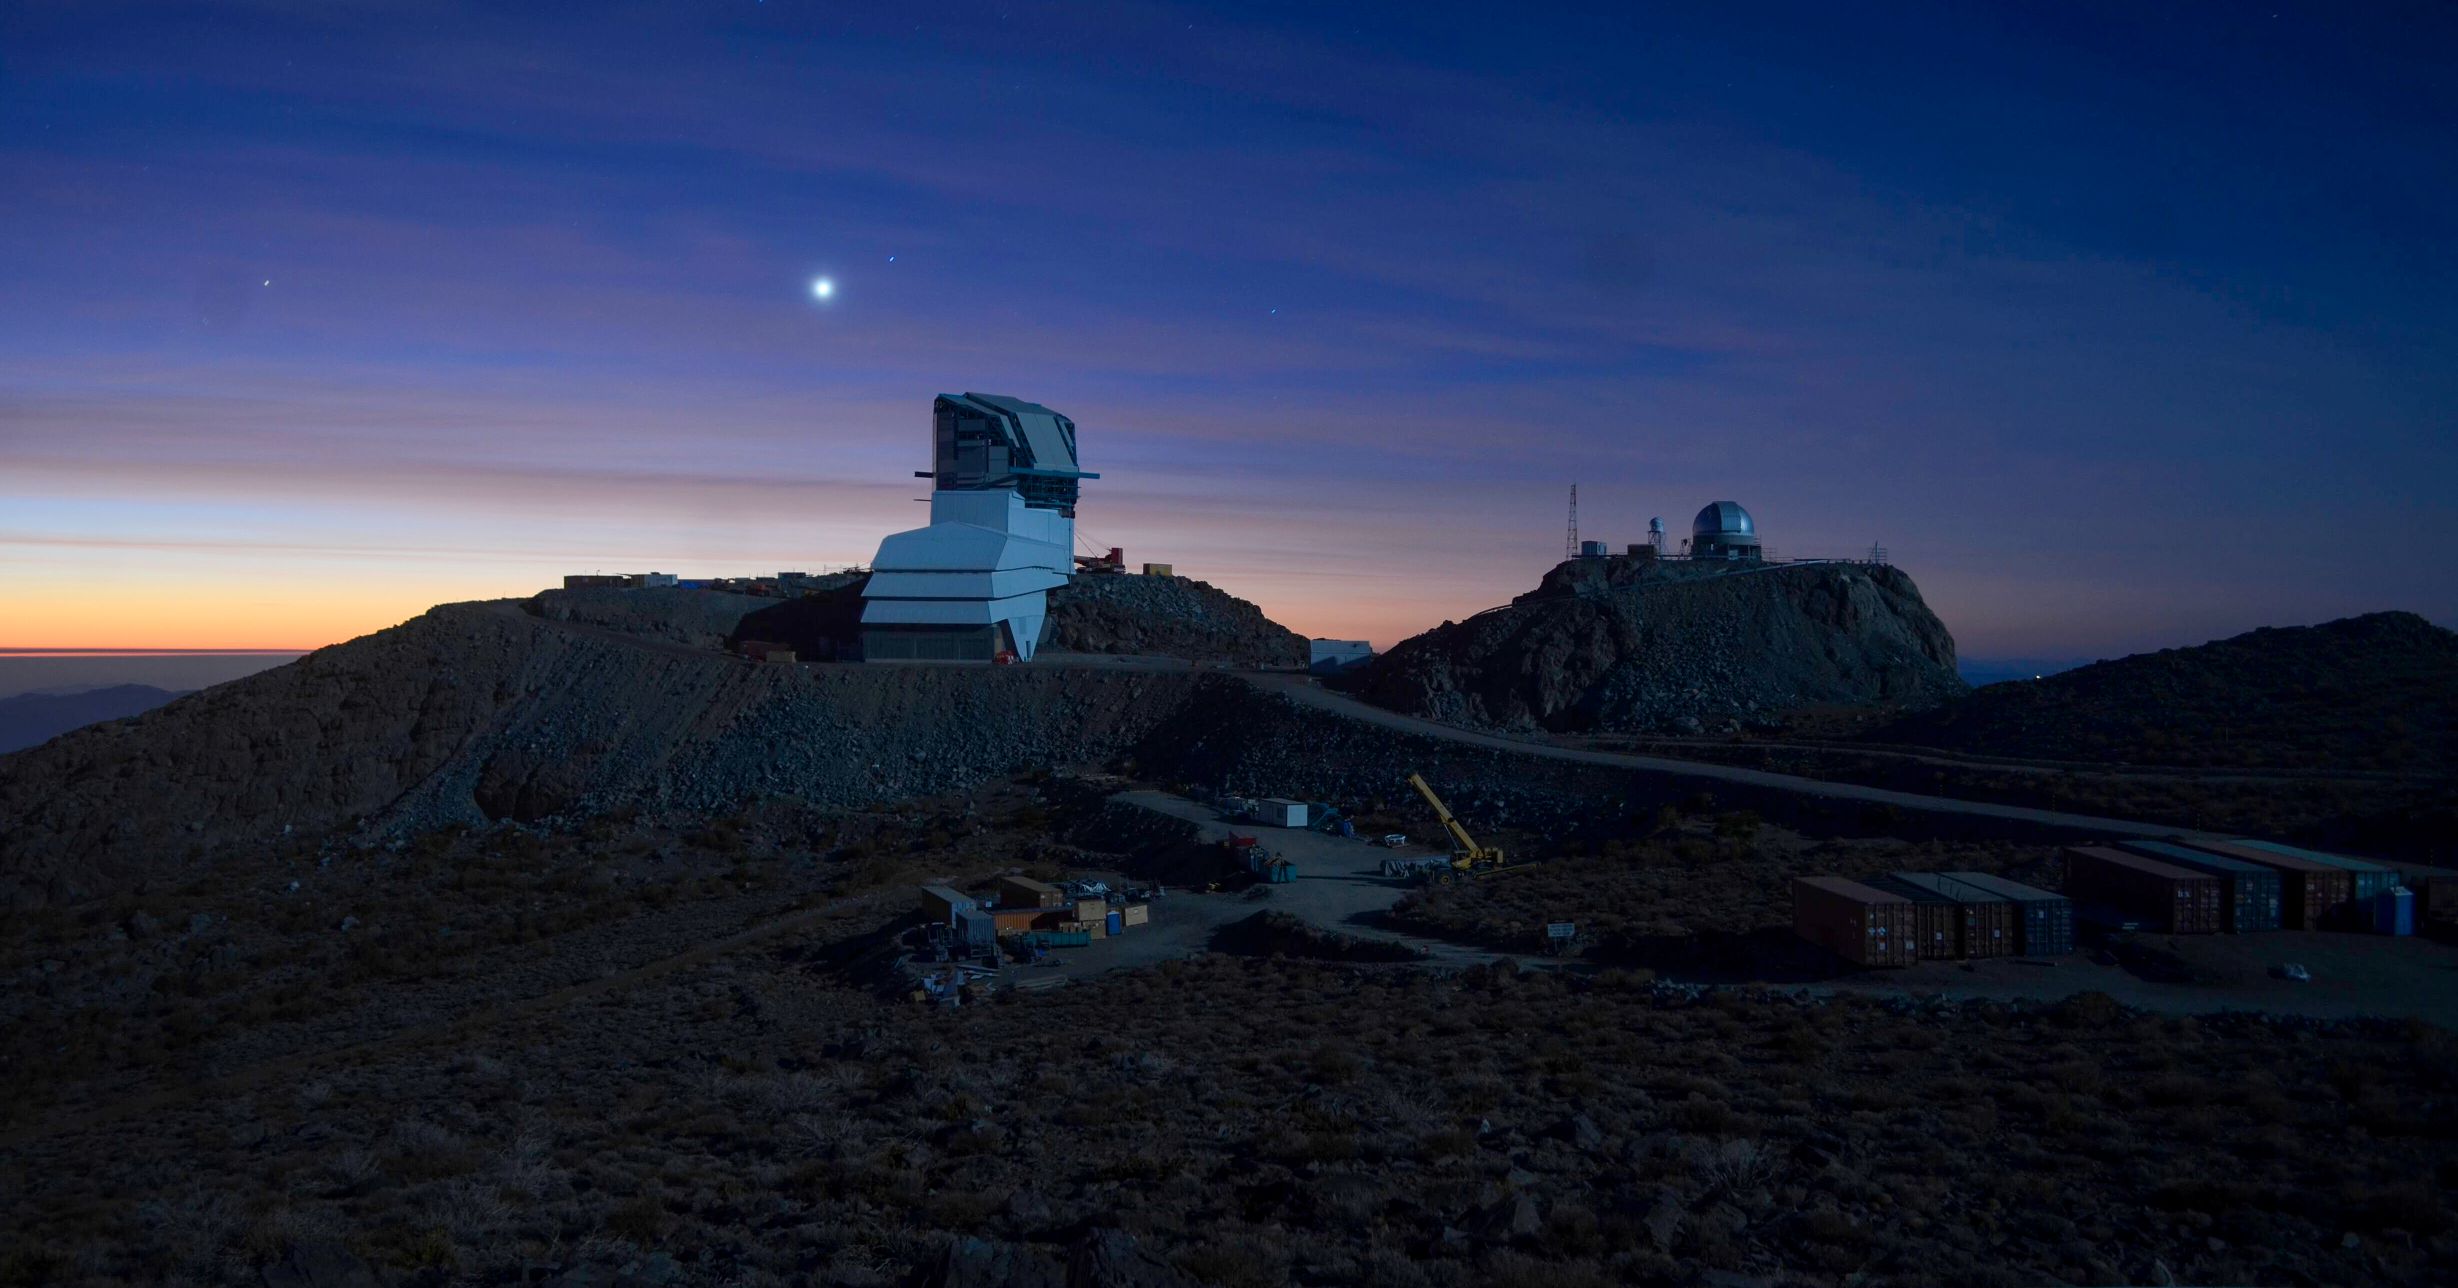

Full Moon & Rubin Observatory

Rubin Observatory at sunset, lit by a full moon.

Credit: Rubin Observatory/NSF/AURA